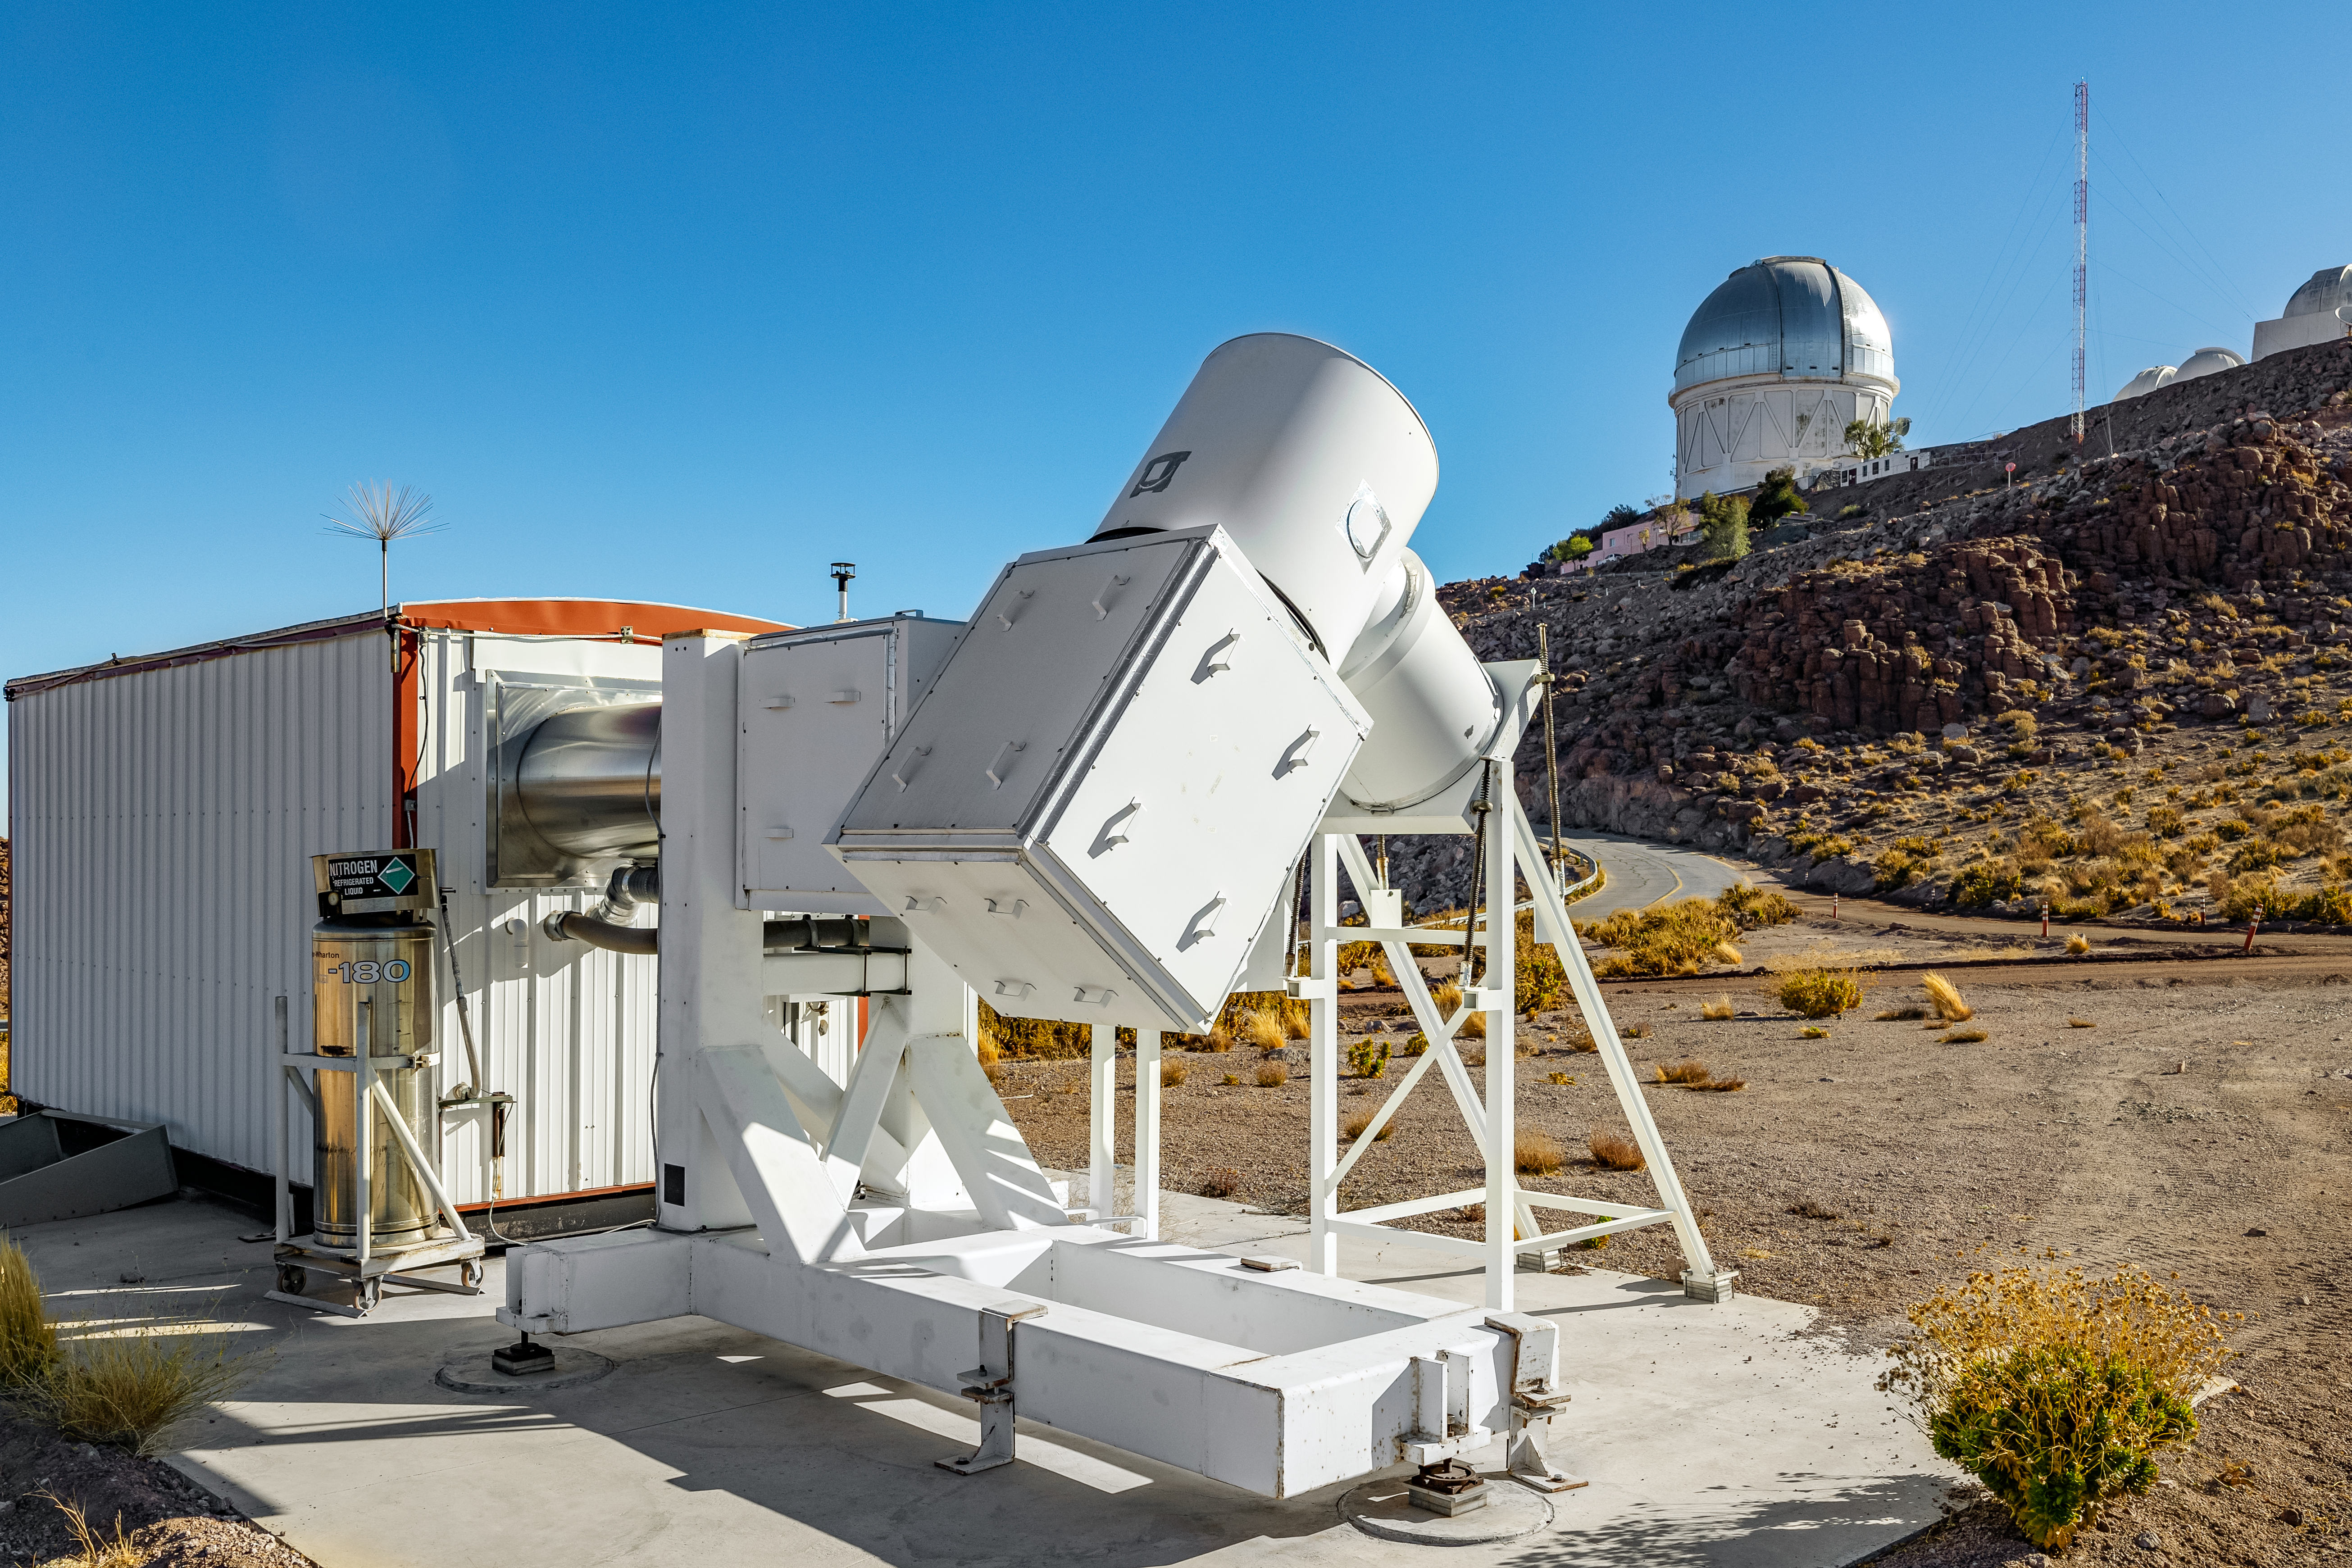

Wisconsin H-Alpha Mapper

The Wisconsin H-Alpha Mapper with the Víctor M. Blanco 4-meter Telescope in the background on Cerro Tololo in Chile.

Credit: CTIO/NOIRLab/NSF/AURA/ T. Slovinský